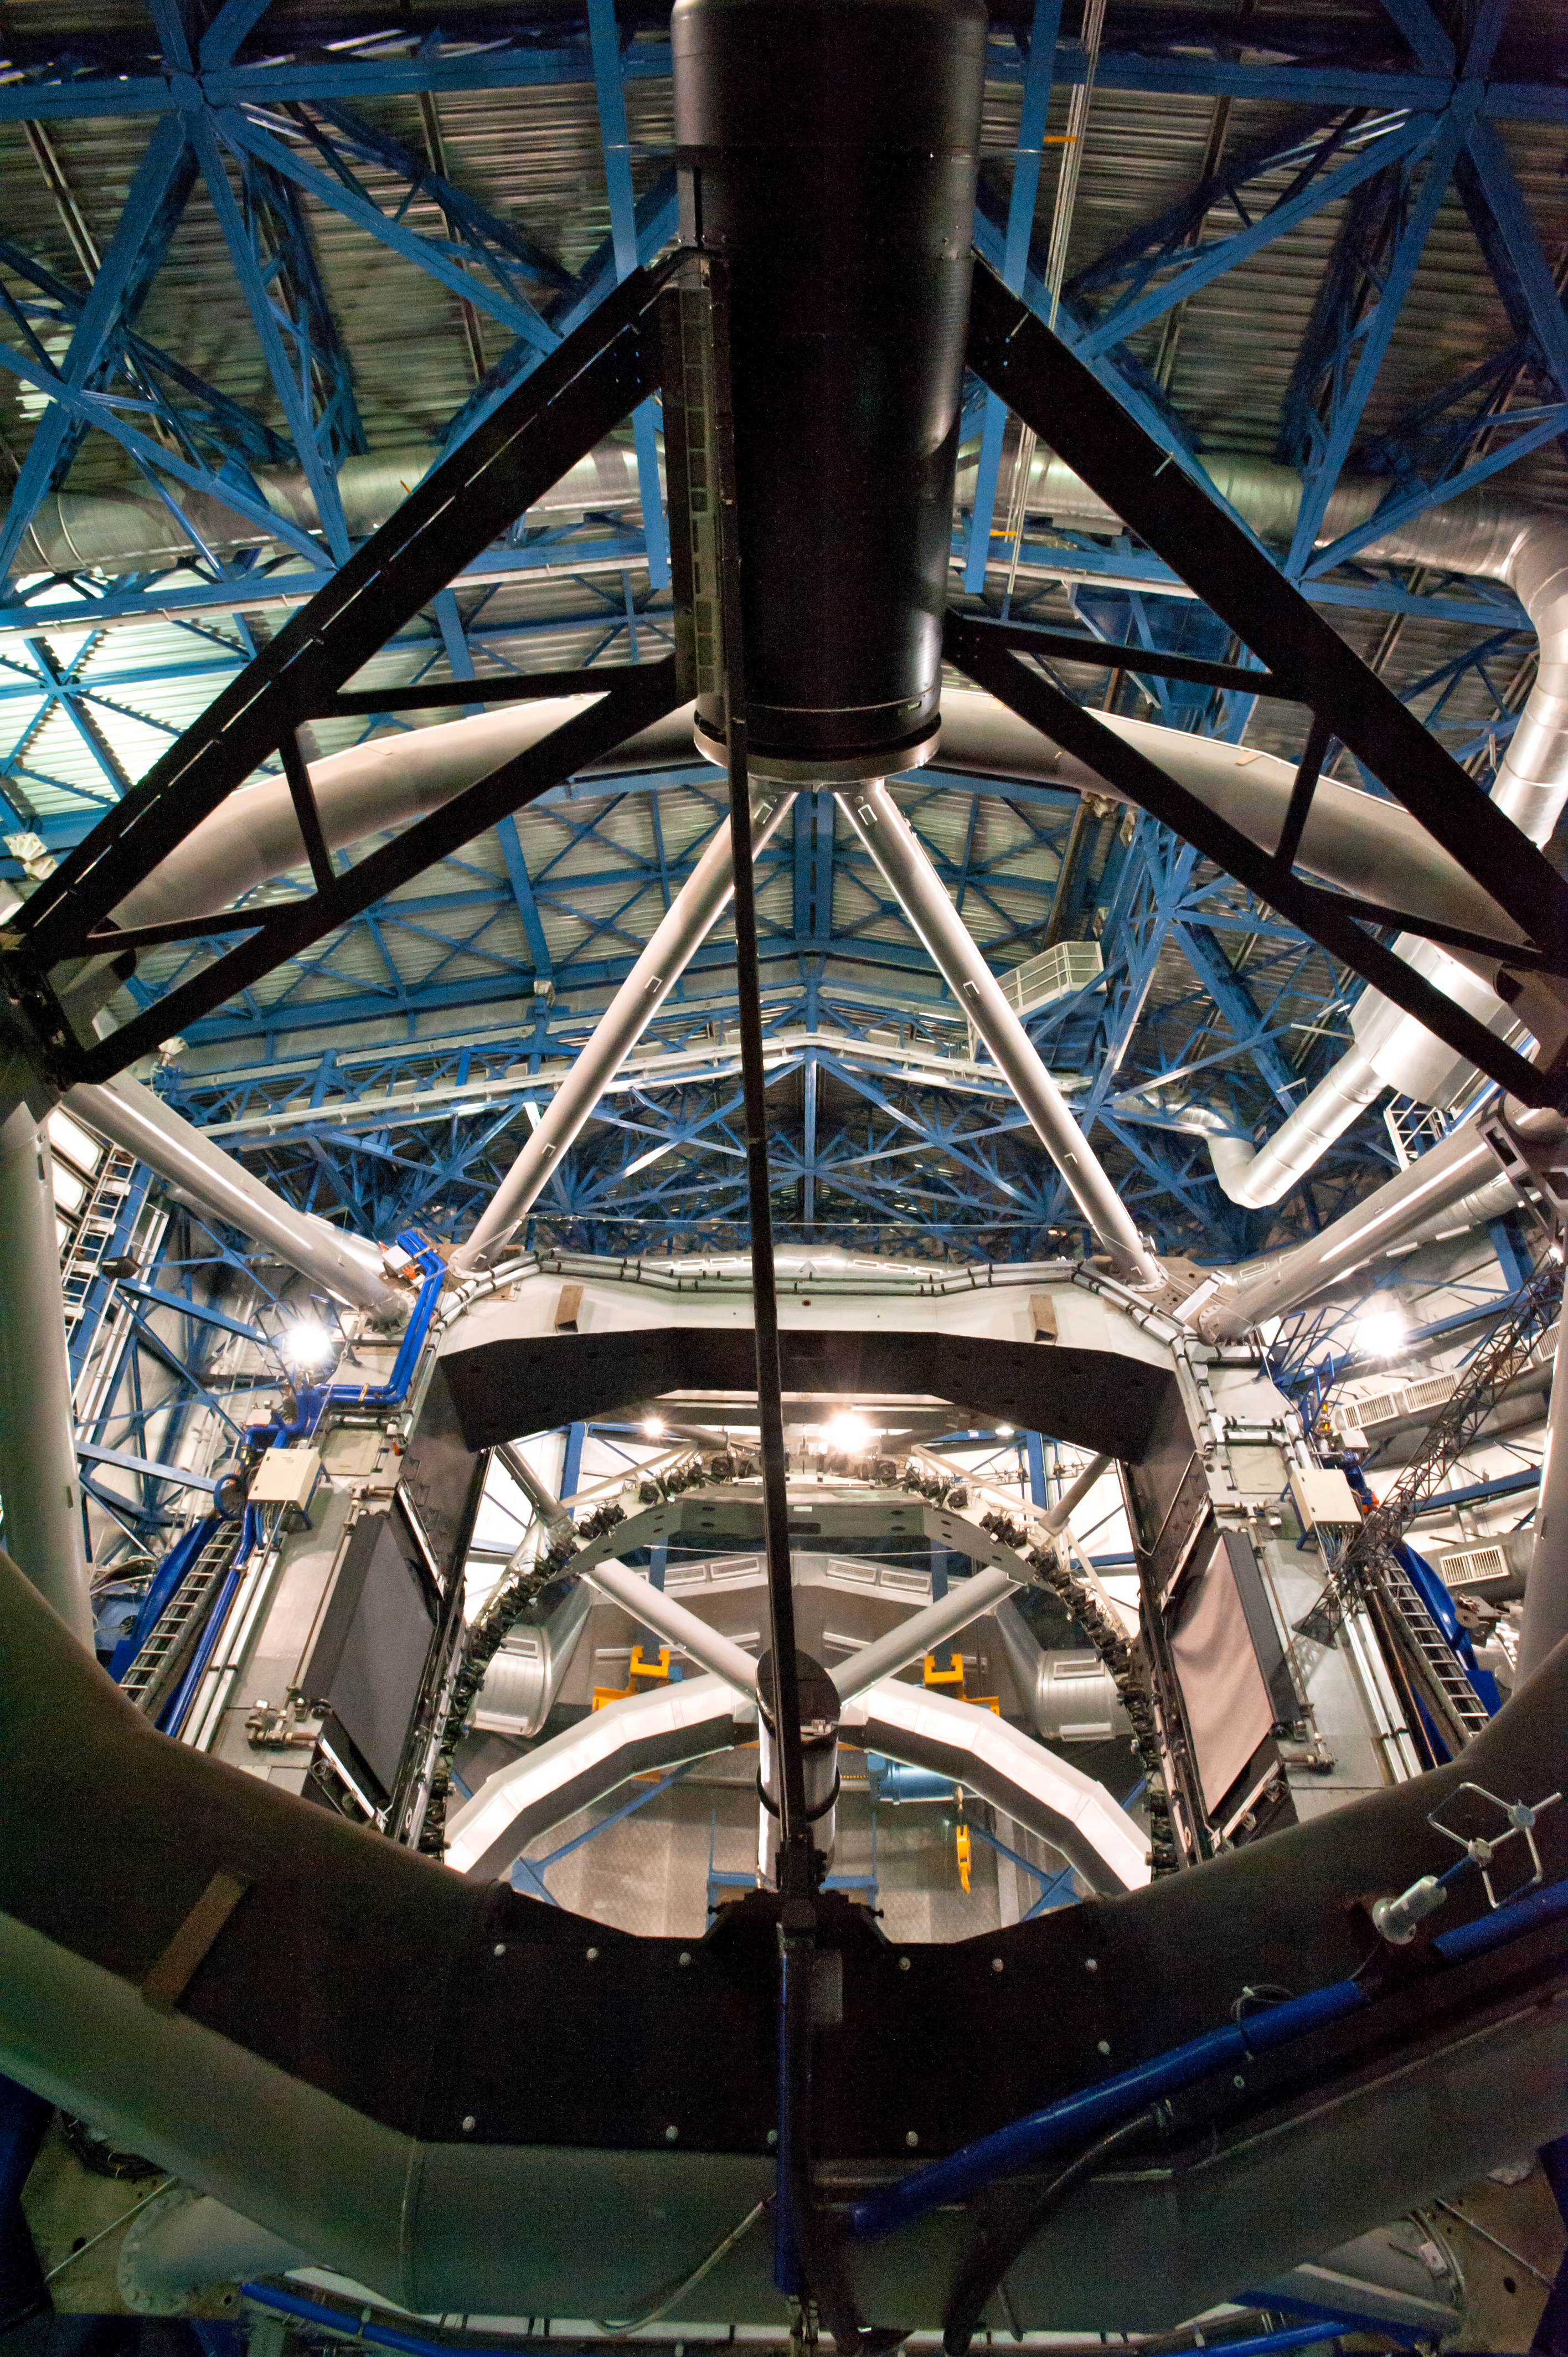

Inside view of a VLT Unit Telescope

Inside view of one of the VLT's Unit Telescopes. Photo taken in July 2010.

Credit: ESO/L. Ventura